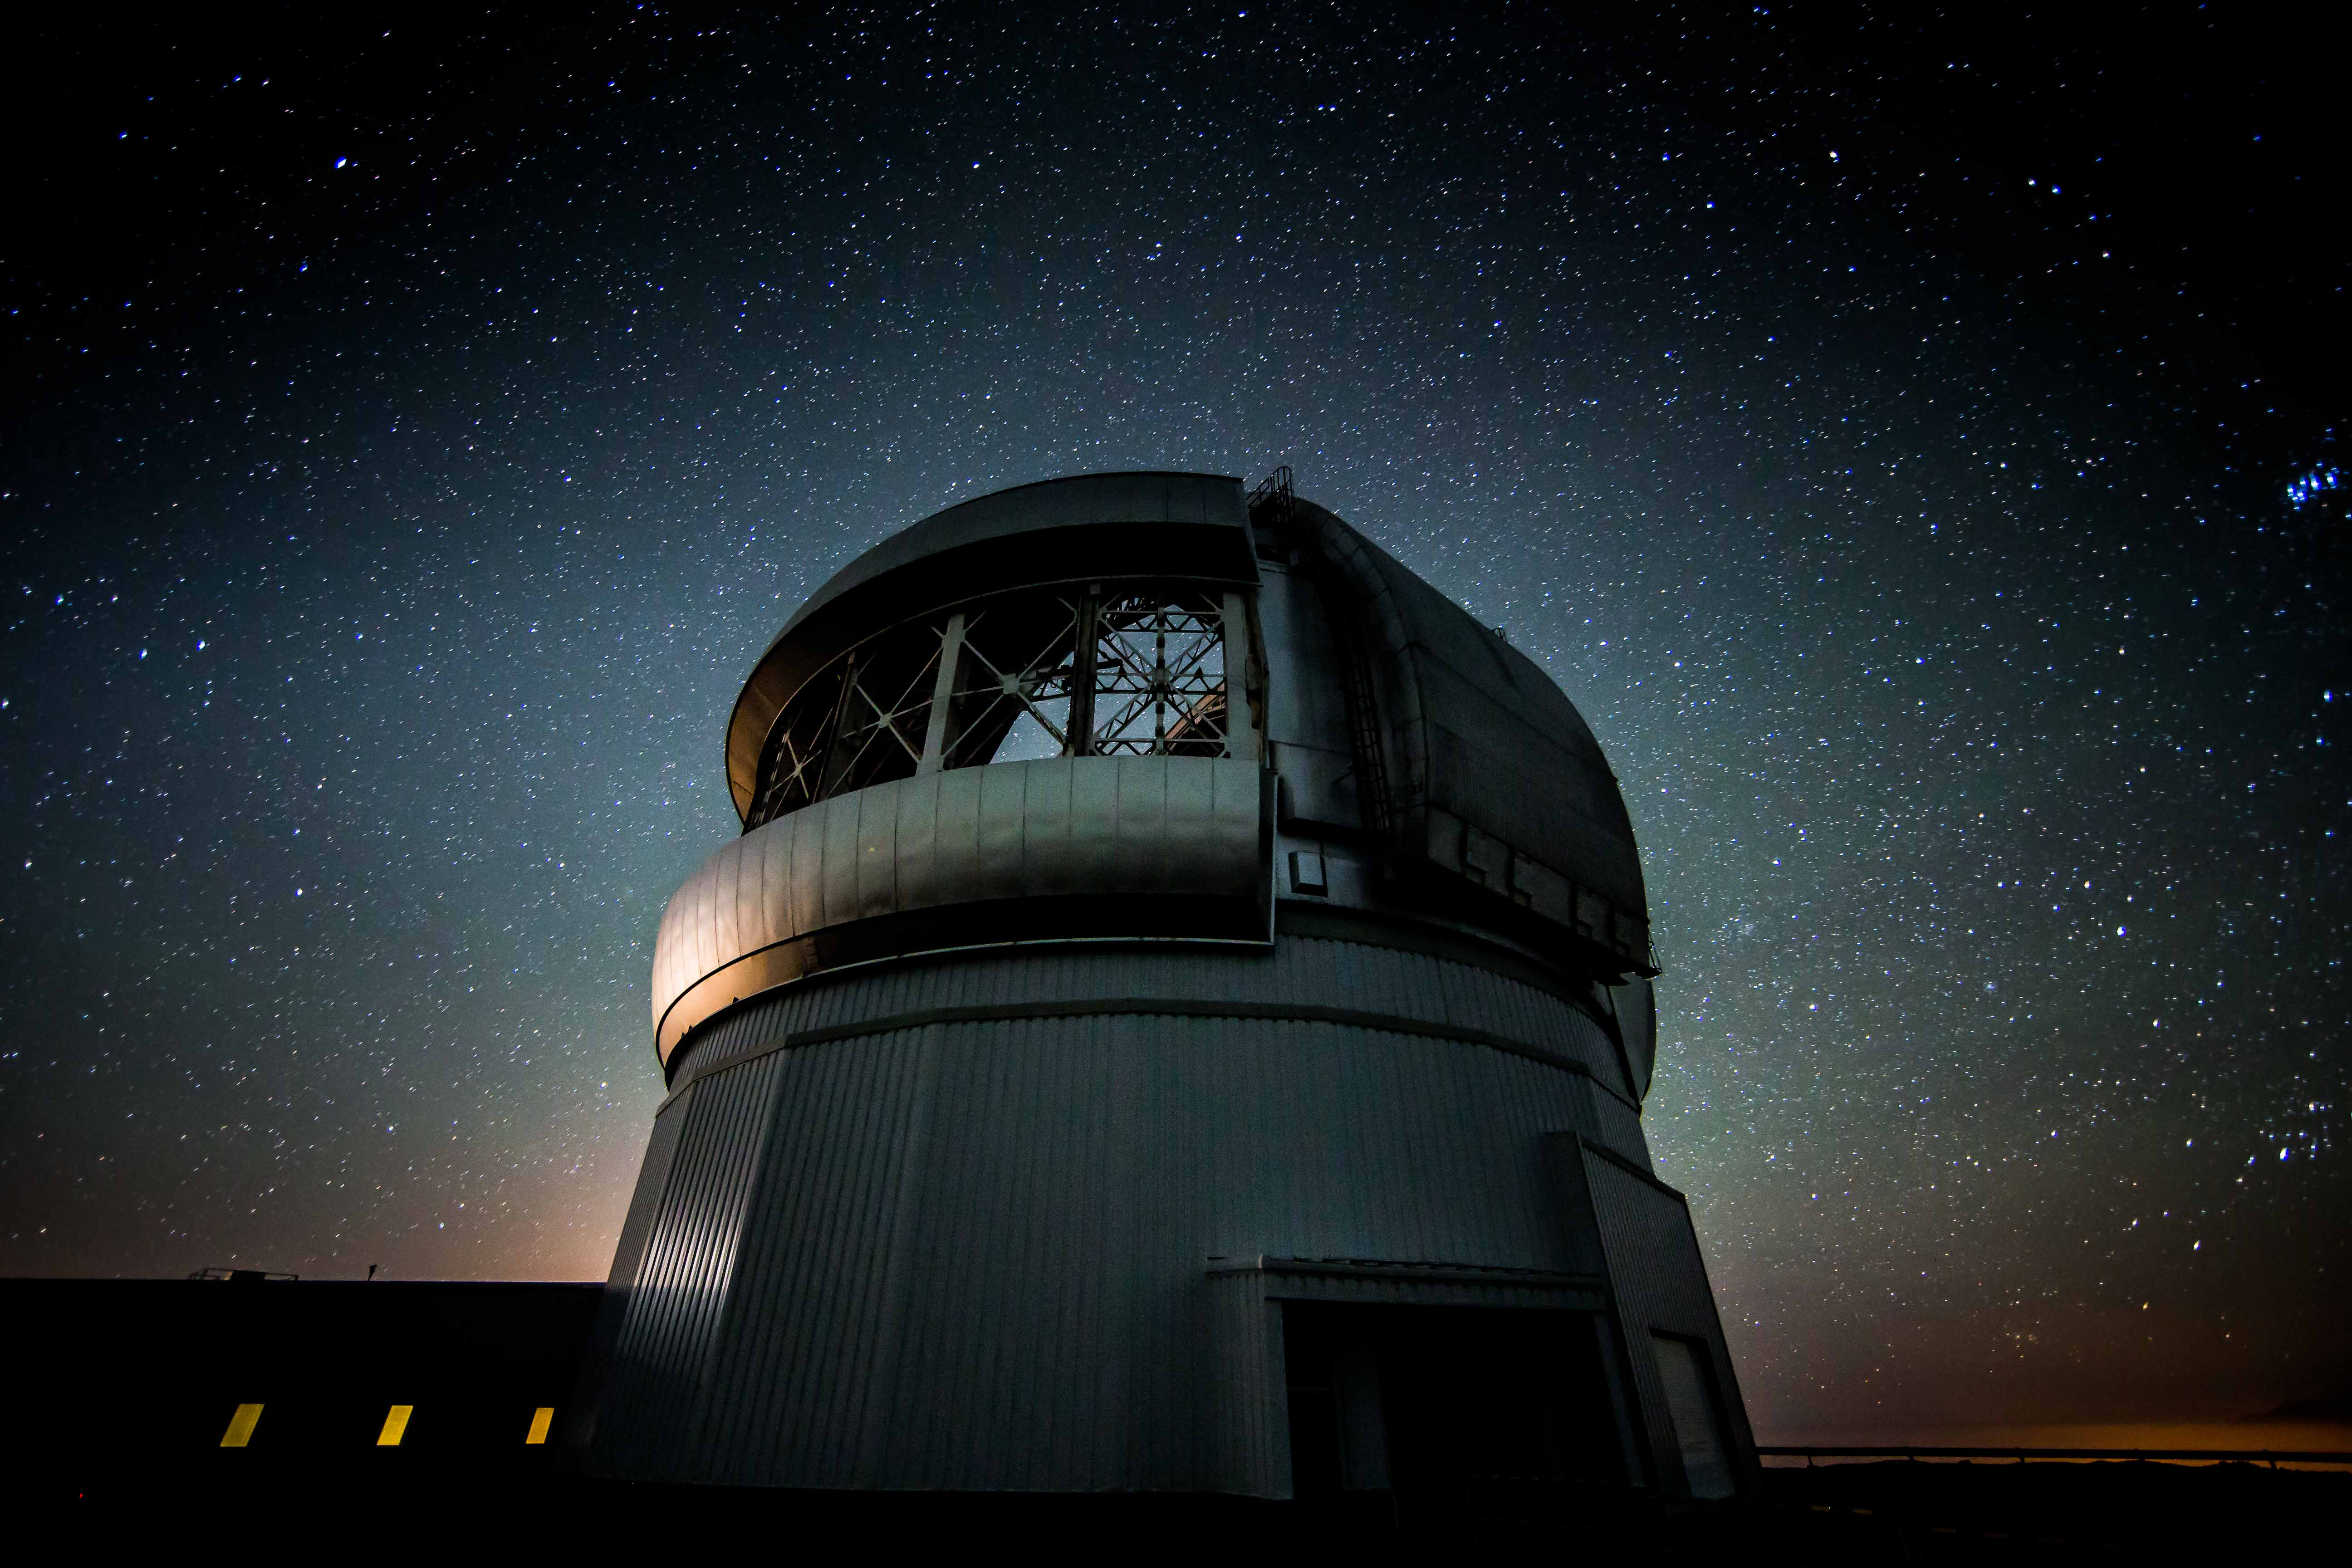

Gemini South and southern sky

The Gemini South telescope during observations of the southern sky over Chile.

Credit: International Gemini Observatory/NOIRLab/NSF/AURA